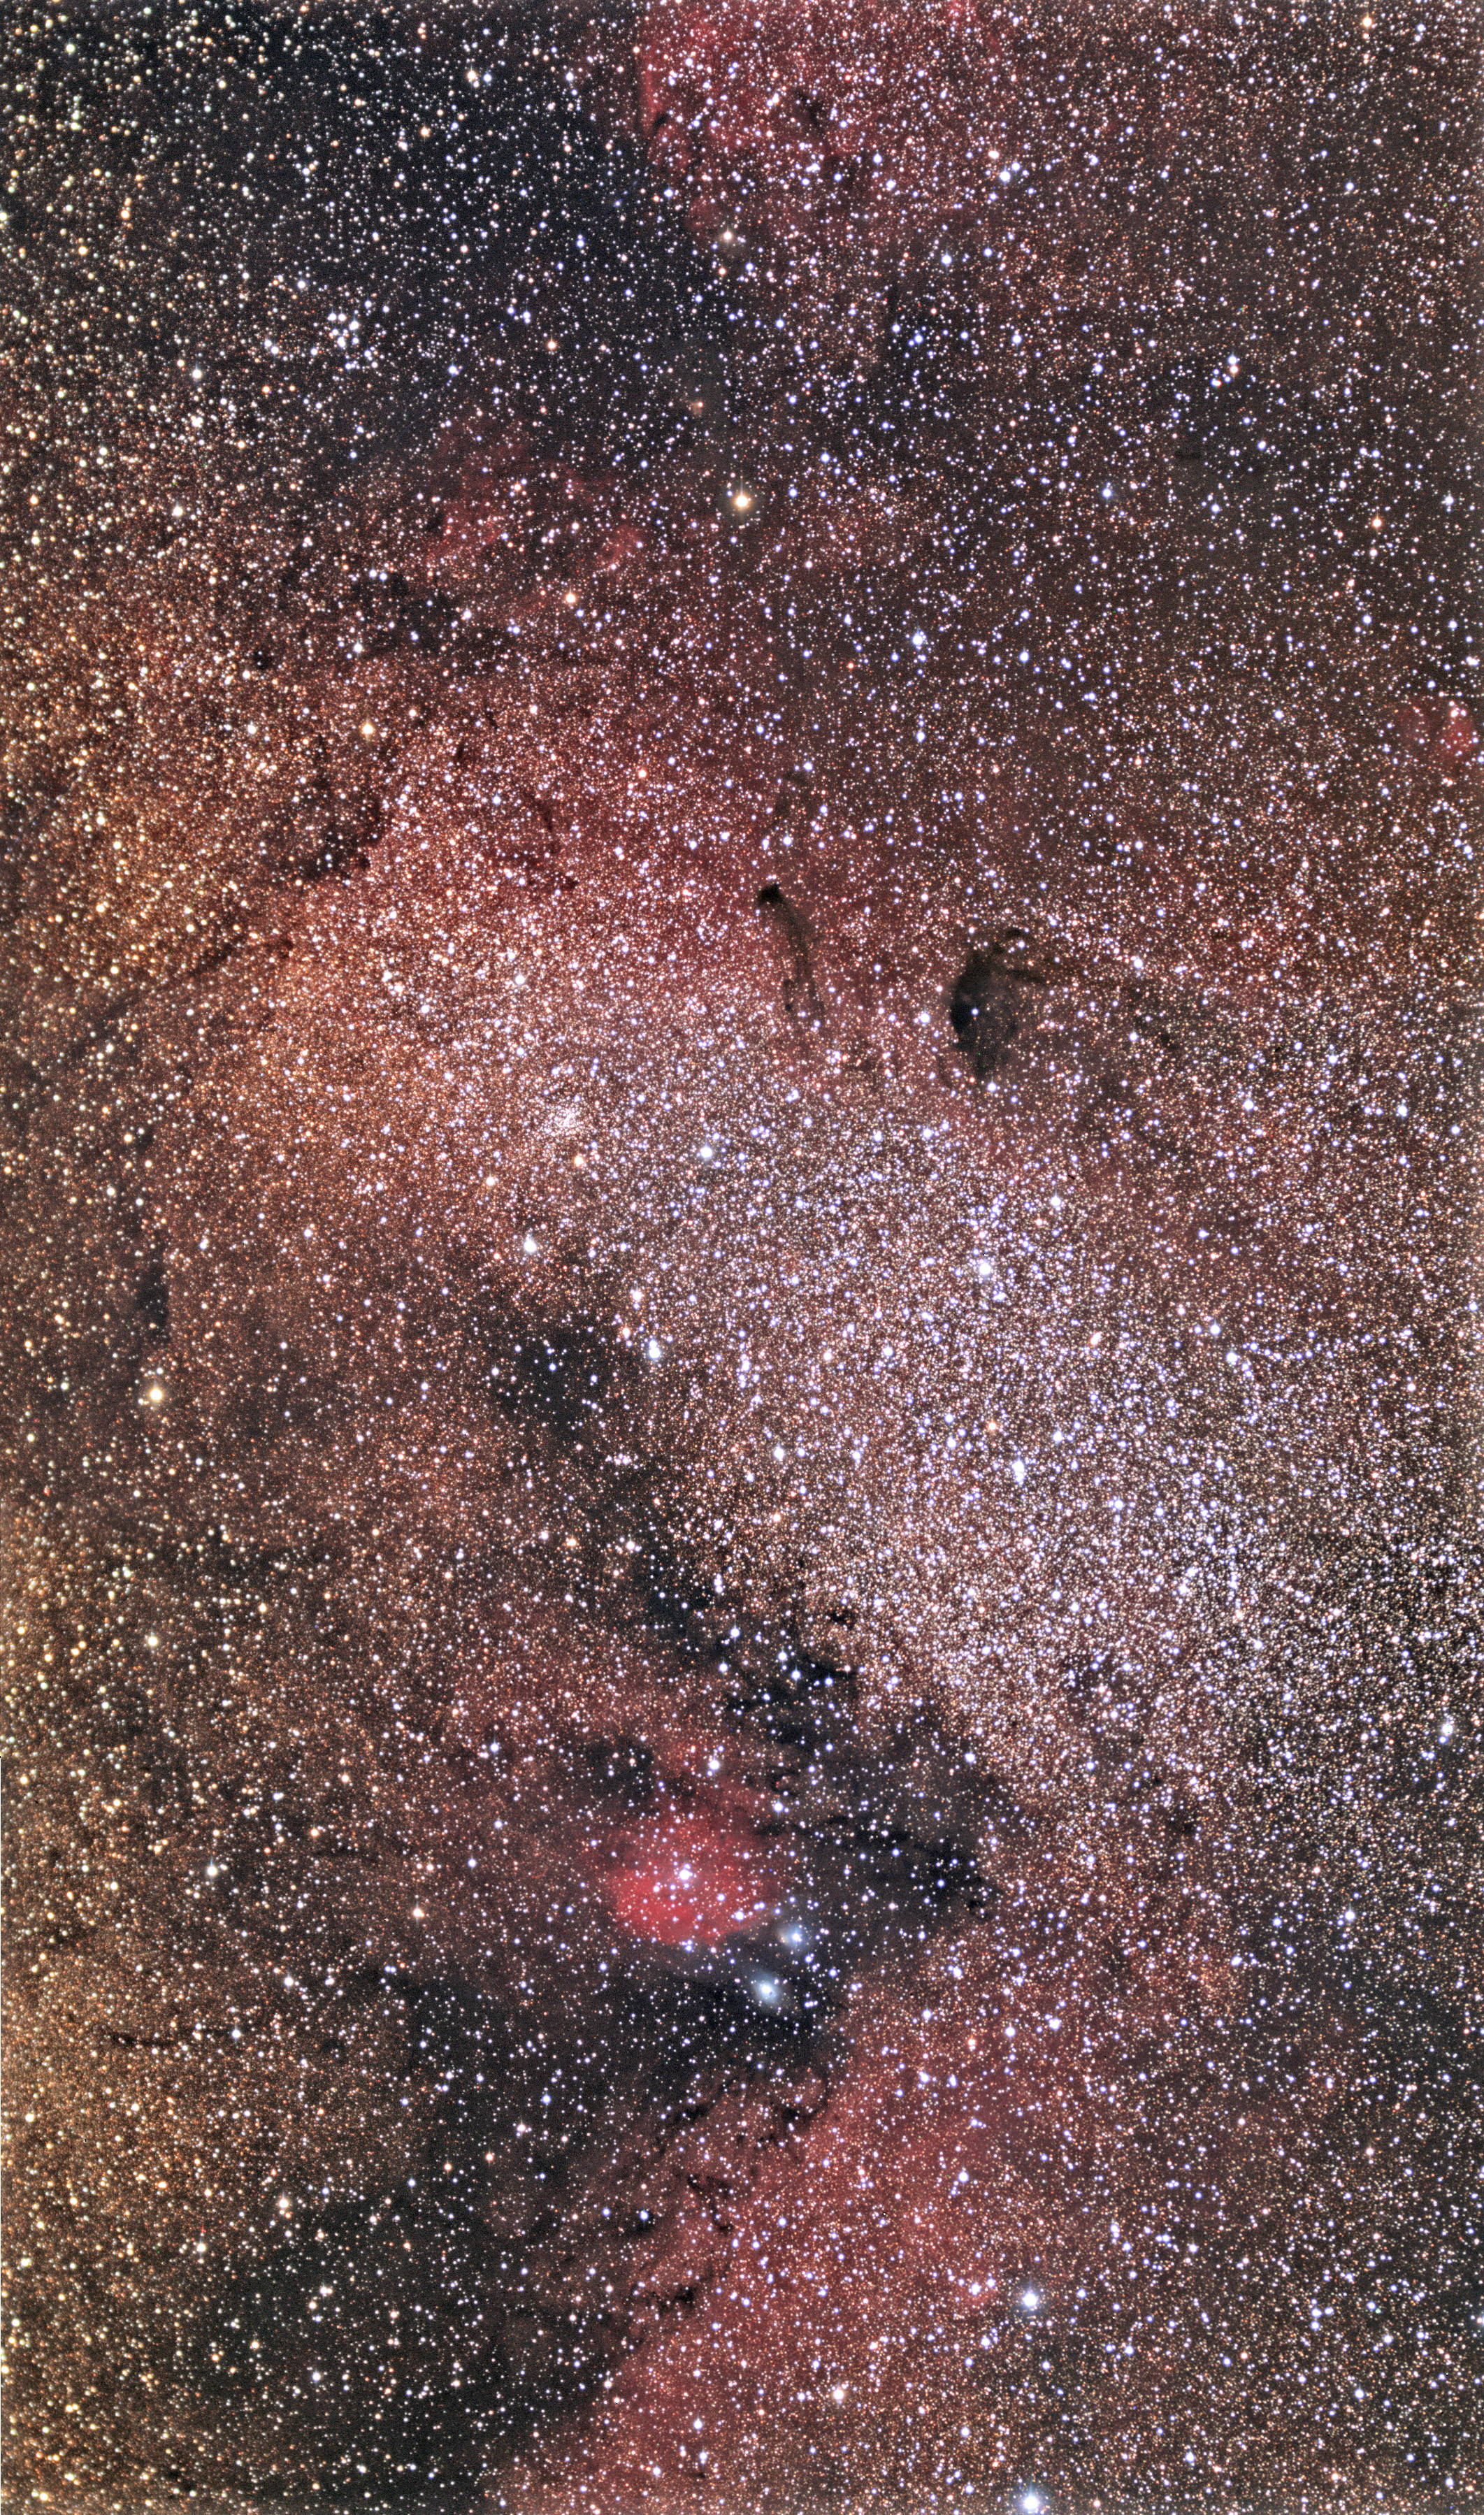

M24, NGC 6590, and IC1284:The Sagittarius Star Cloud

An image like this shows that our galaxy is always "partly cloudy." Not unlike Earthly clouds that block parts of the sky (say on a starry night), tremendous clouds of gas and dust obscure the things that are beyond them. However, breaks in these galactic clouds can also be seen, even towards the densest part of our galaxy. M24 is the large oval collection of bluish stars that stands out among the others in the right of this picture. To look at this stellar association of young and bright stars is to peer through a break in the obscuring clouds to places much deeper towards an inner spiral arm. The stars of M24 are many thousands of light years away (perhaps 10,000). The northern part of this star cloud boasts several dark nebula that provides contrast for all of the stars in the background. Near the right of the frame, IC 1284 glows bright red, while NGC 6590 scatters bluish light around a few bright stars.

This image was taken as part of Advanced Observing Program (AOP) program at Kitt Peak Visitor Center during 2014.

Credit: KPNO/NOIRLab/NSF/AURA/Fred Calvert/Adam Block